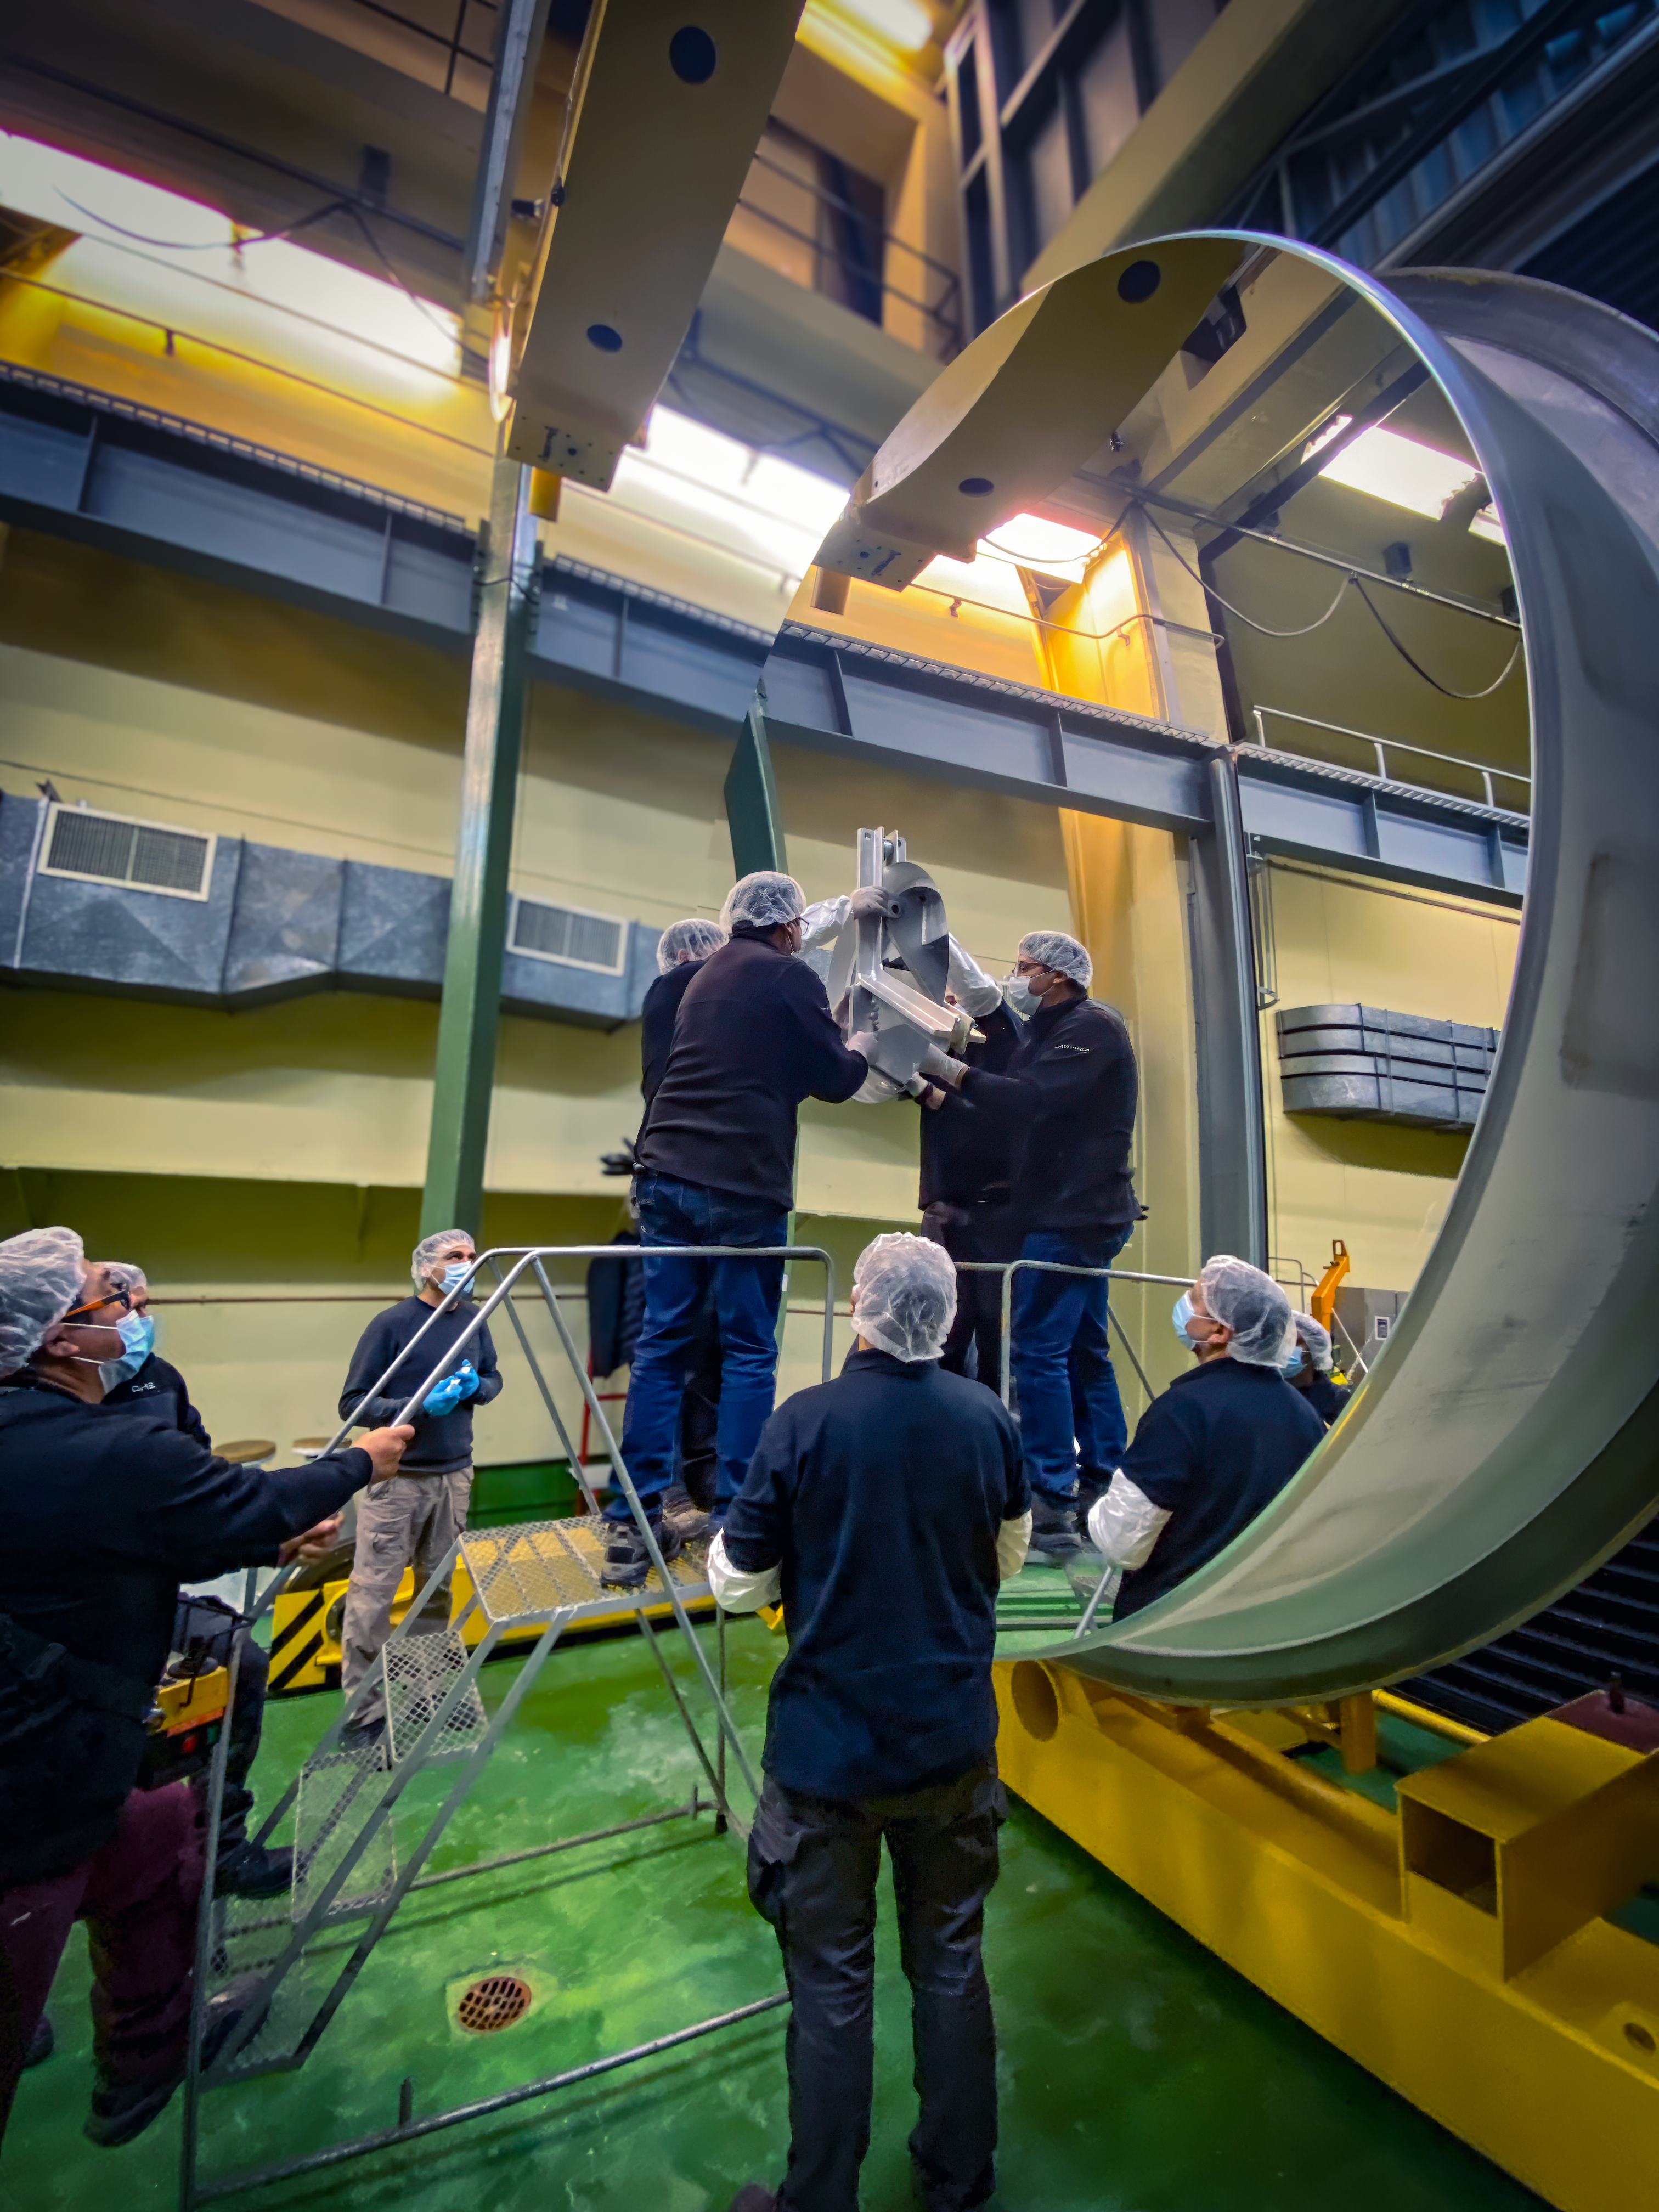

Inspecting the newly coated 3.6 m mirror

The final adjustments are seen here to conclude the recoating process, with ESO staff carefully checking the newly coated mirror.

Credit: A. Silber/ESO